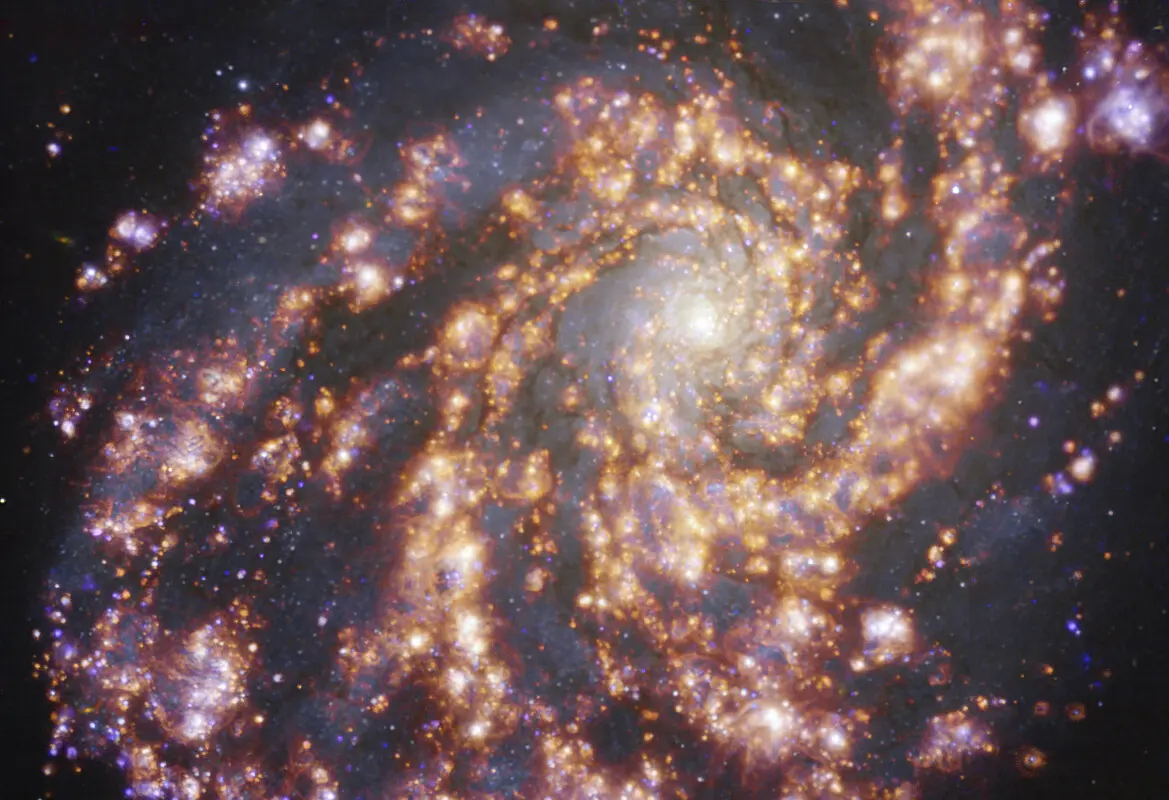

Nearby galaxy NGC 4254

This image, taken with the Multi-Unit Spectroscopic Explorer (MUSE) on ESO’s Very Large Telescope (VLT), shows the nearby galaxy NGC 4254. NGC 4254 is a grand-design spiral galaxy located approximately 45 million light-years from Earth in the constellation Coma Berenices. The image is a combination of observations conducted at different wavelengths of light to map stellar populations and warm gas. The golden glows mainly correspond to clouds of ionised hydrogen, oxygen and sulphur gas, marking the presence of newly born stars, while the bluish regions in the background reveal the distribution of slightly older stars. The image was taken as part of the Physics at High Angular resolution in Nearby GalaxieS (PHANGS) project, which is making high-resolution observations of nearby galaxies with telescopes operating across the electromagnetic spectrum.

Credit: ESO/PHANGS